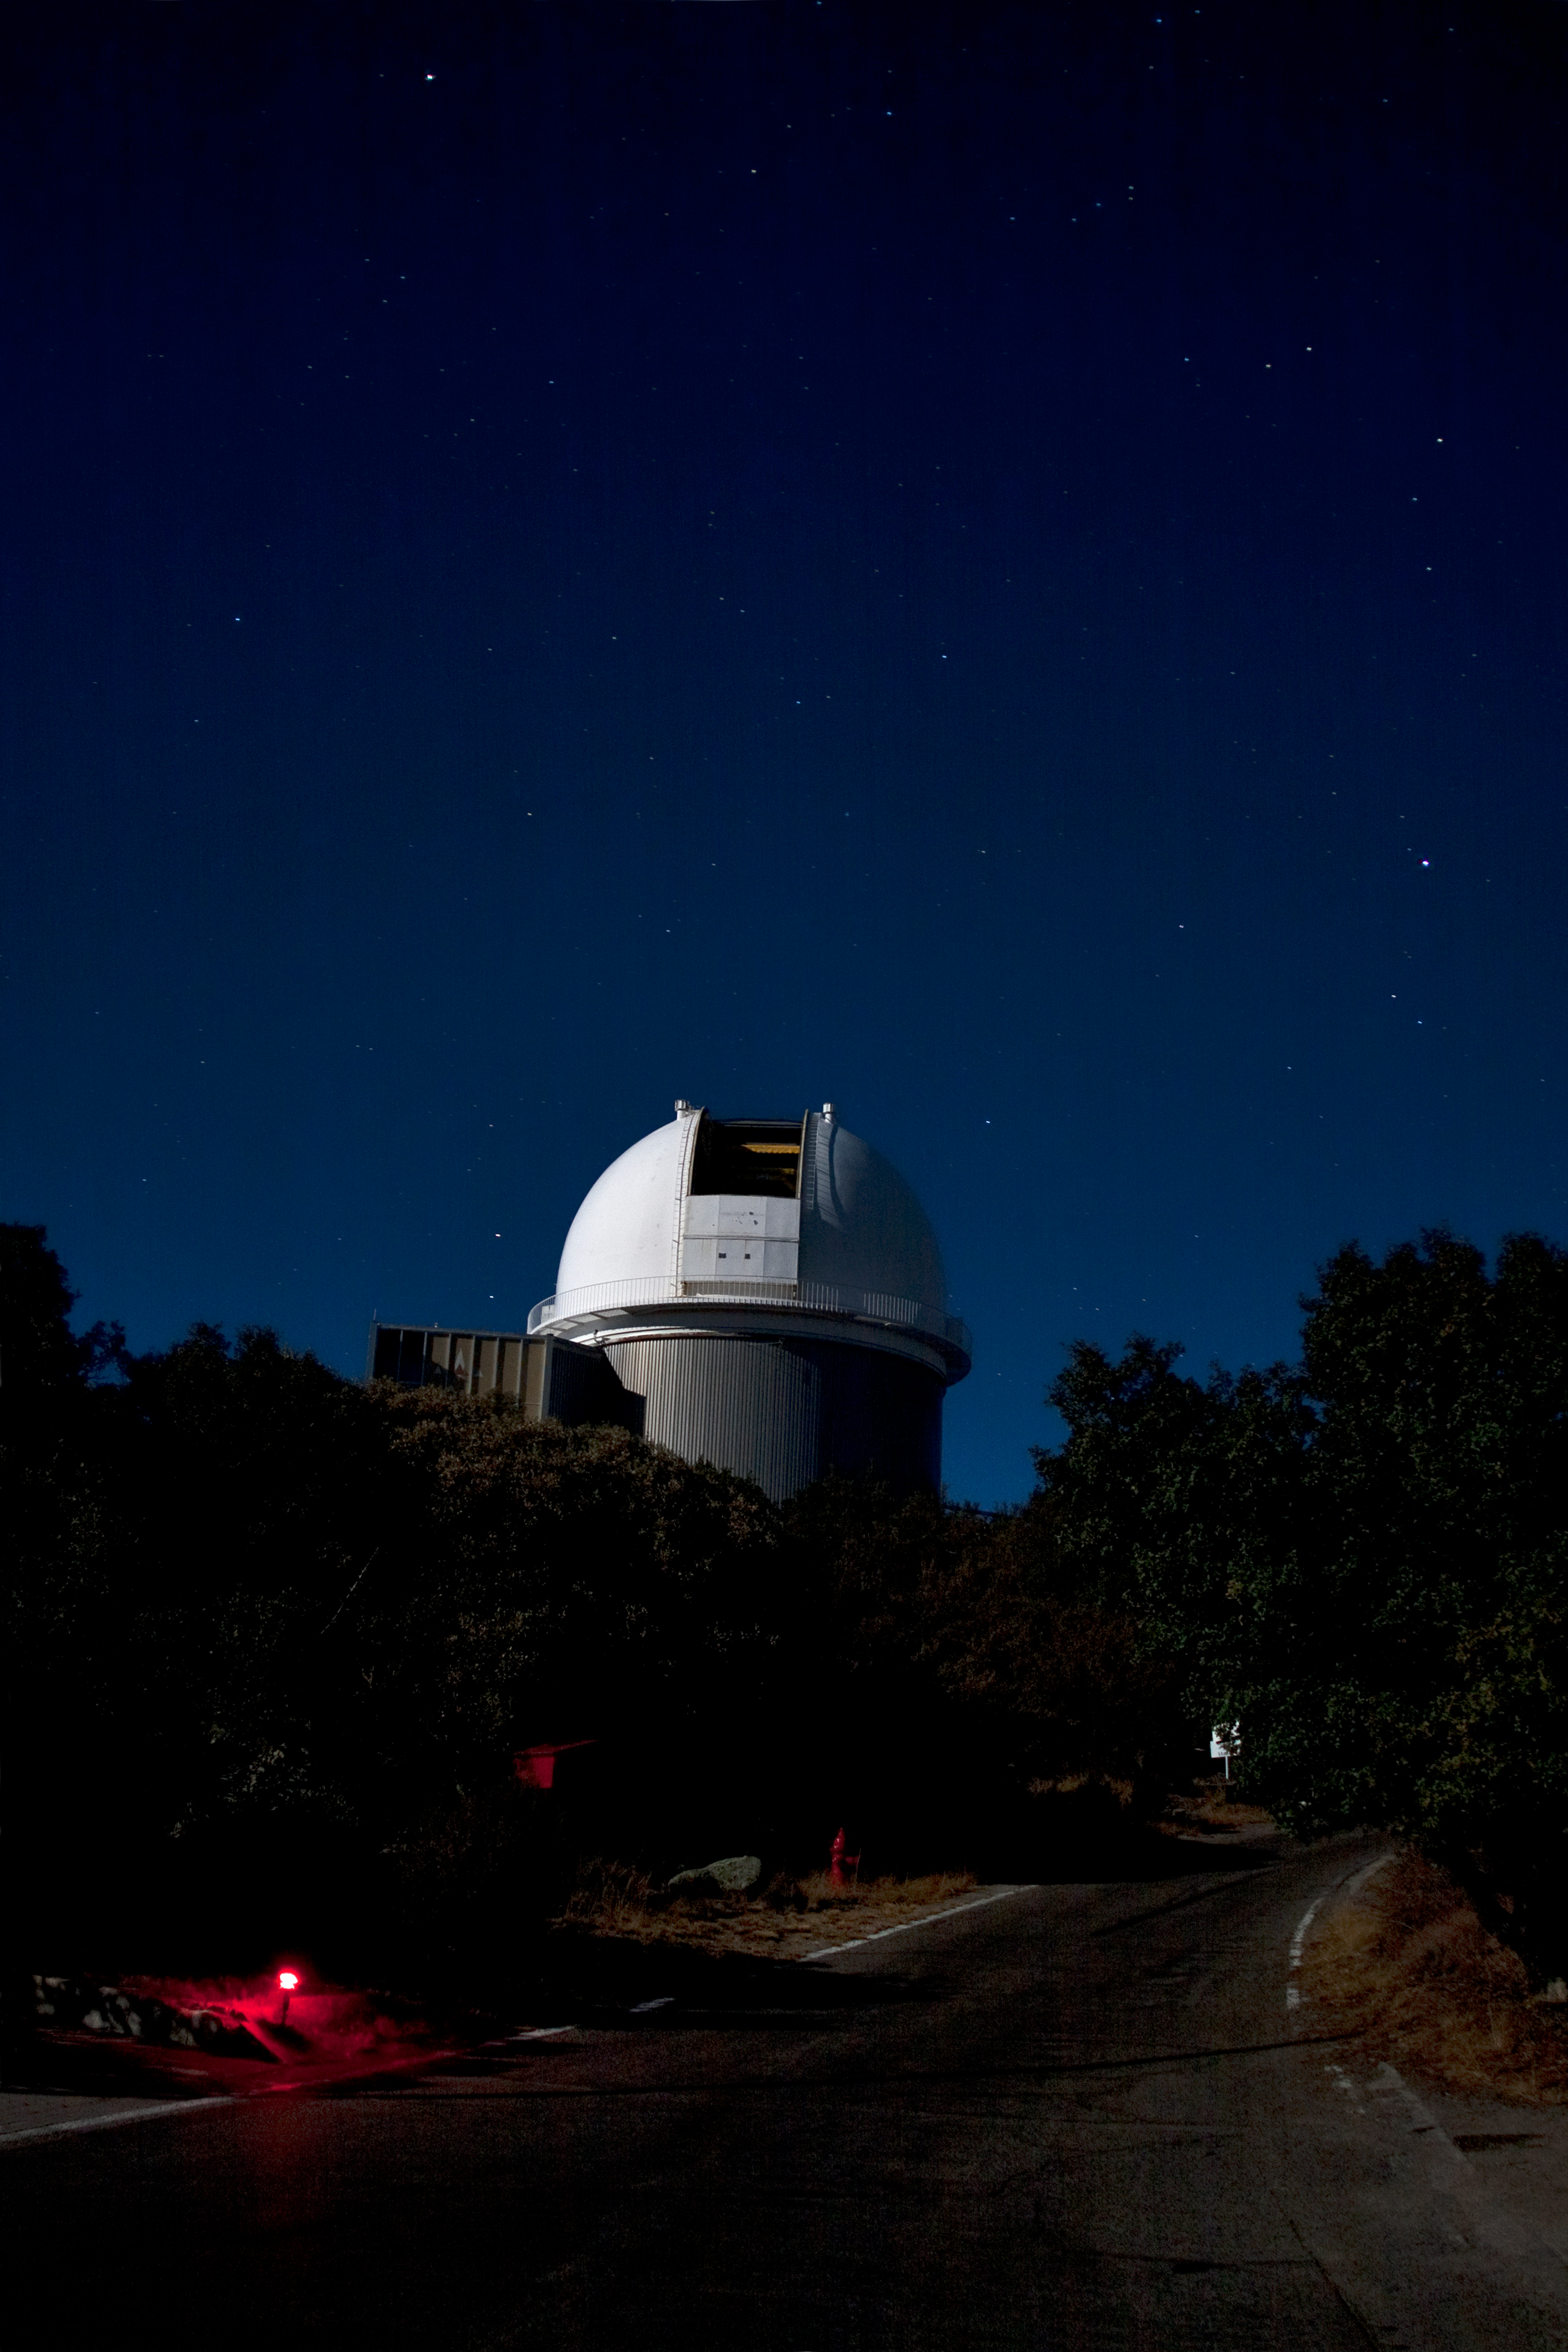

The NOAO 2.1-meter Telescope

The NOAO 2.1-meter Telescope on Kitt Peak National Observatory at night.

Credit: P. Marenfeld (NOIRLab/NSF/AURA)